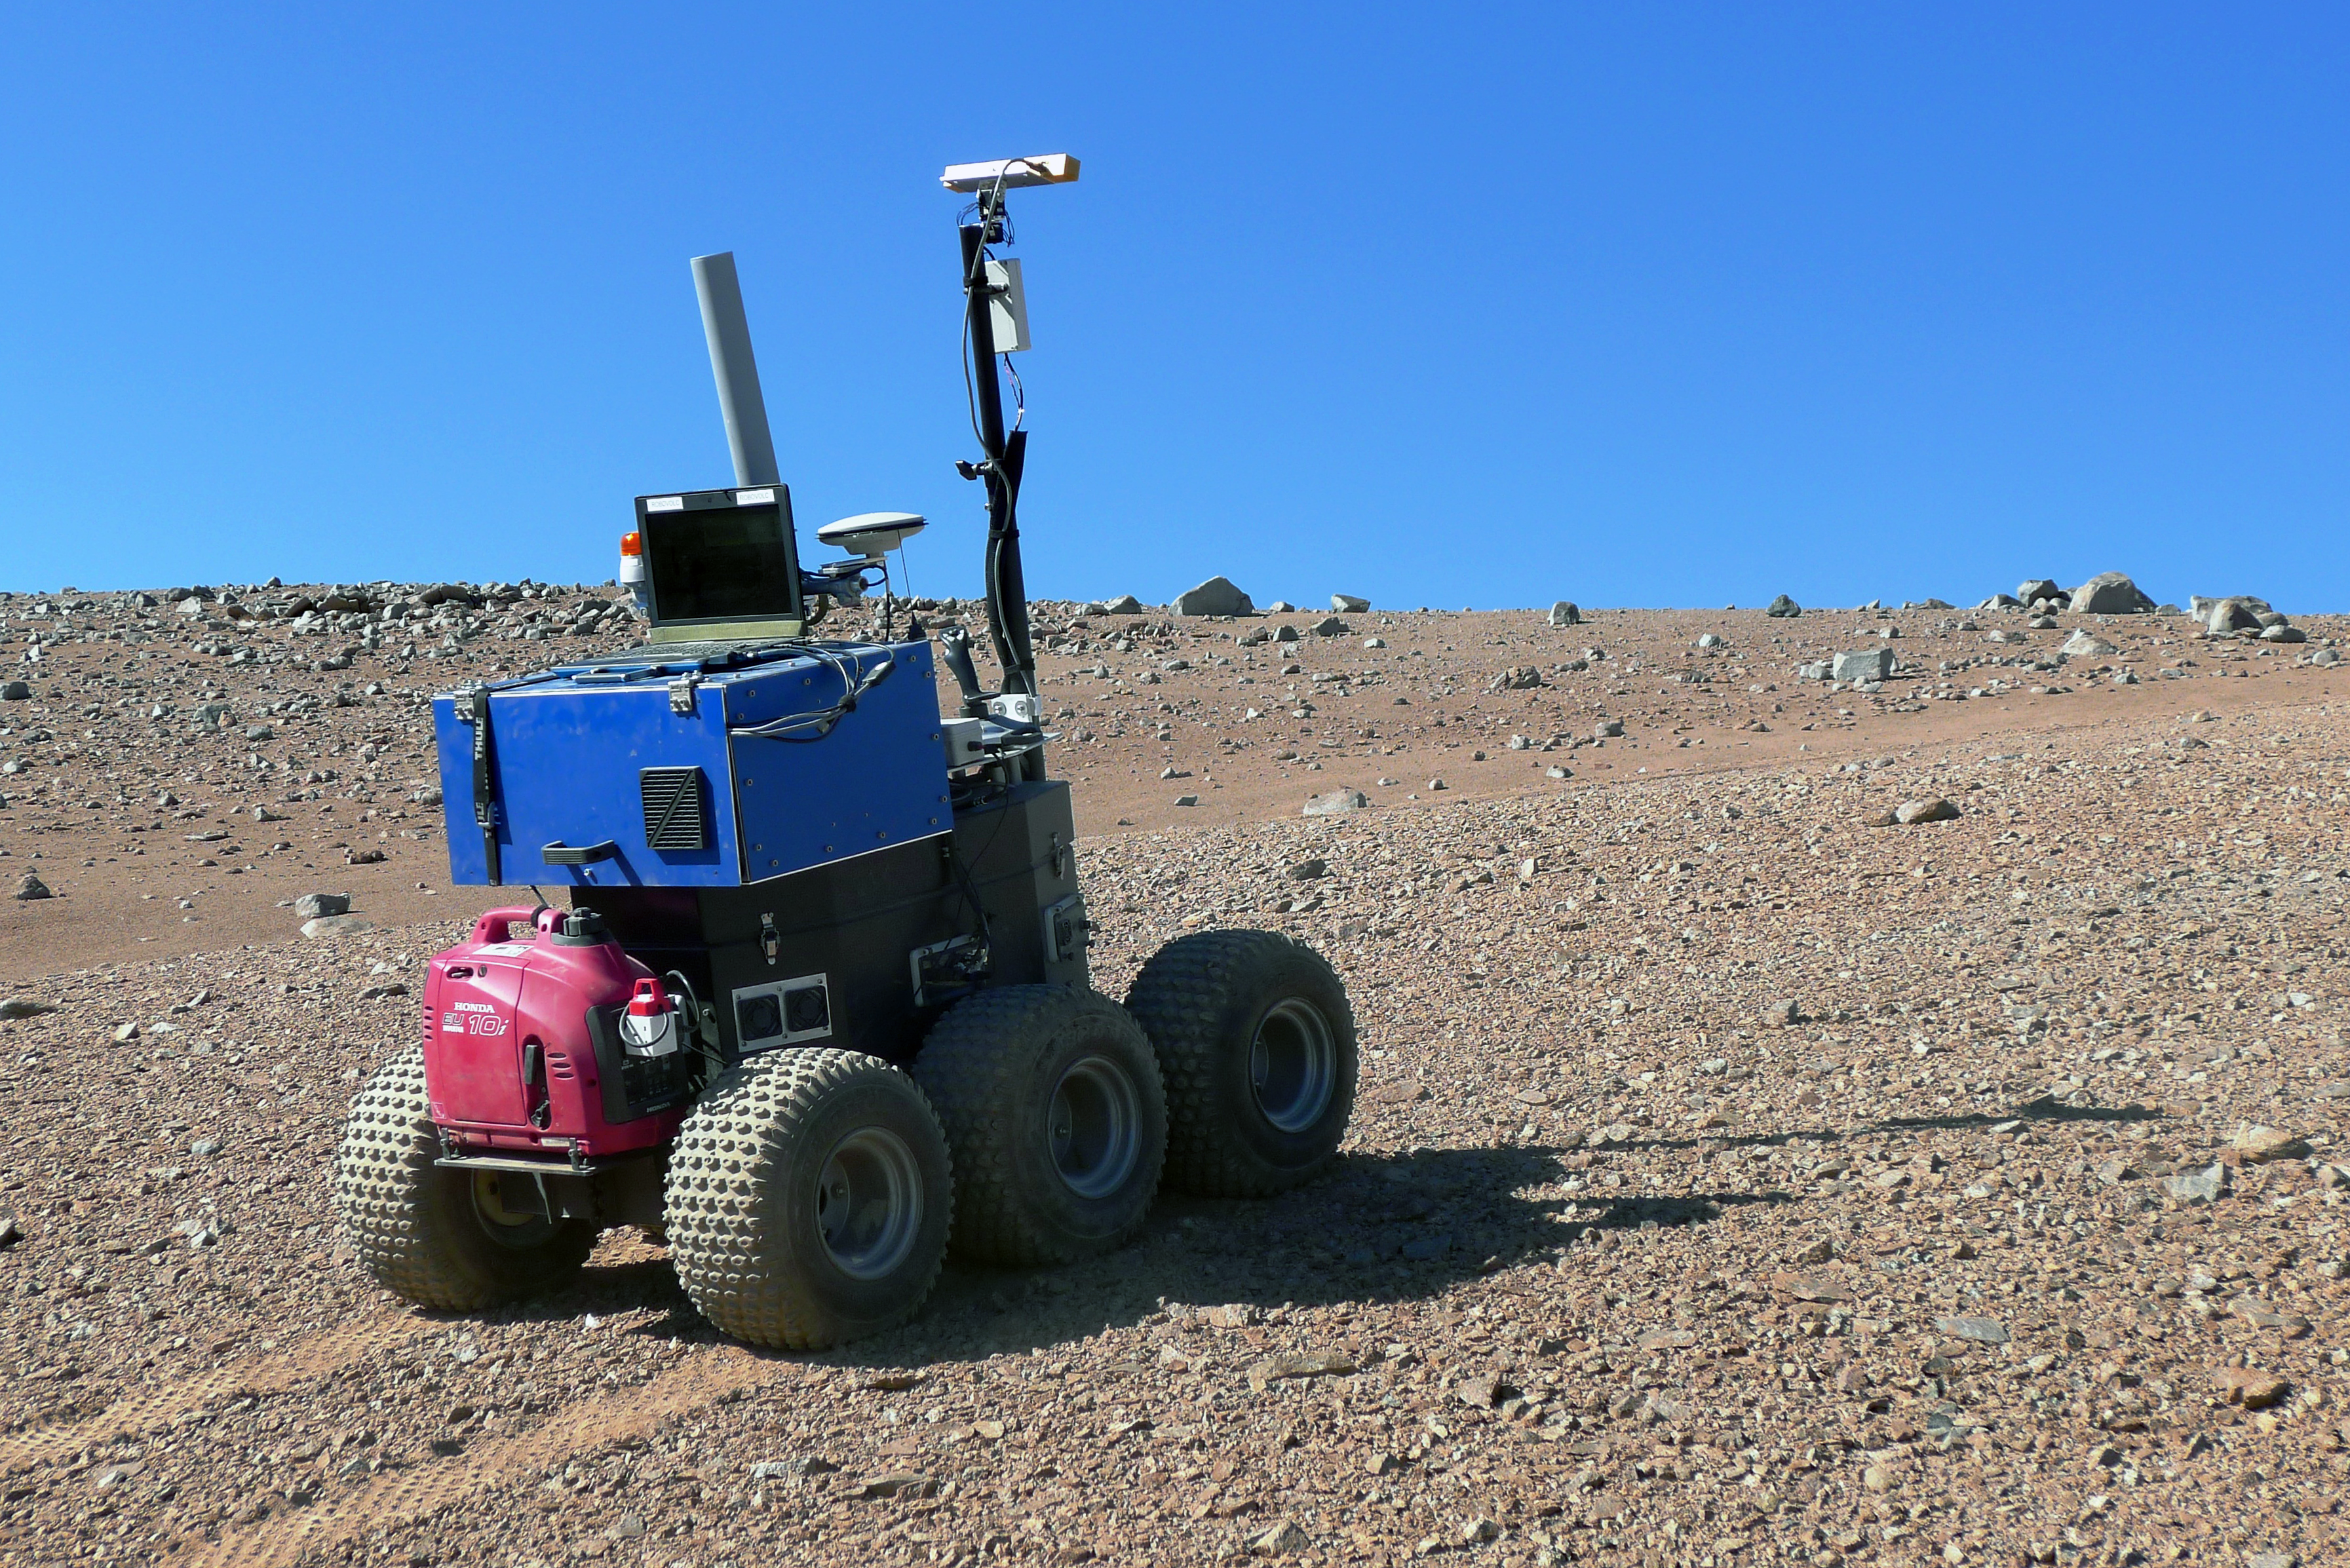

The ESA Seeker autonomous rover during tests at Paranal

This view of the Mars-like landscape close to ESO’s Paranal Observatory shows one of ESA’s Seeker prototype Mars rover vehicles during tests. Seeker used its stereo vision to map its surroundings, assess how far it had moved and plan its route, taking care to avoid obstacles.

Credit: ESA/RAL Space/ESO